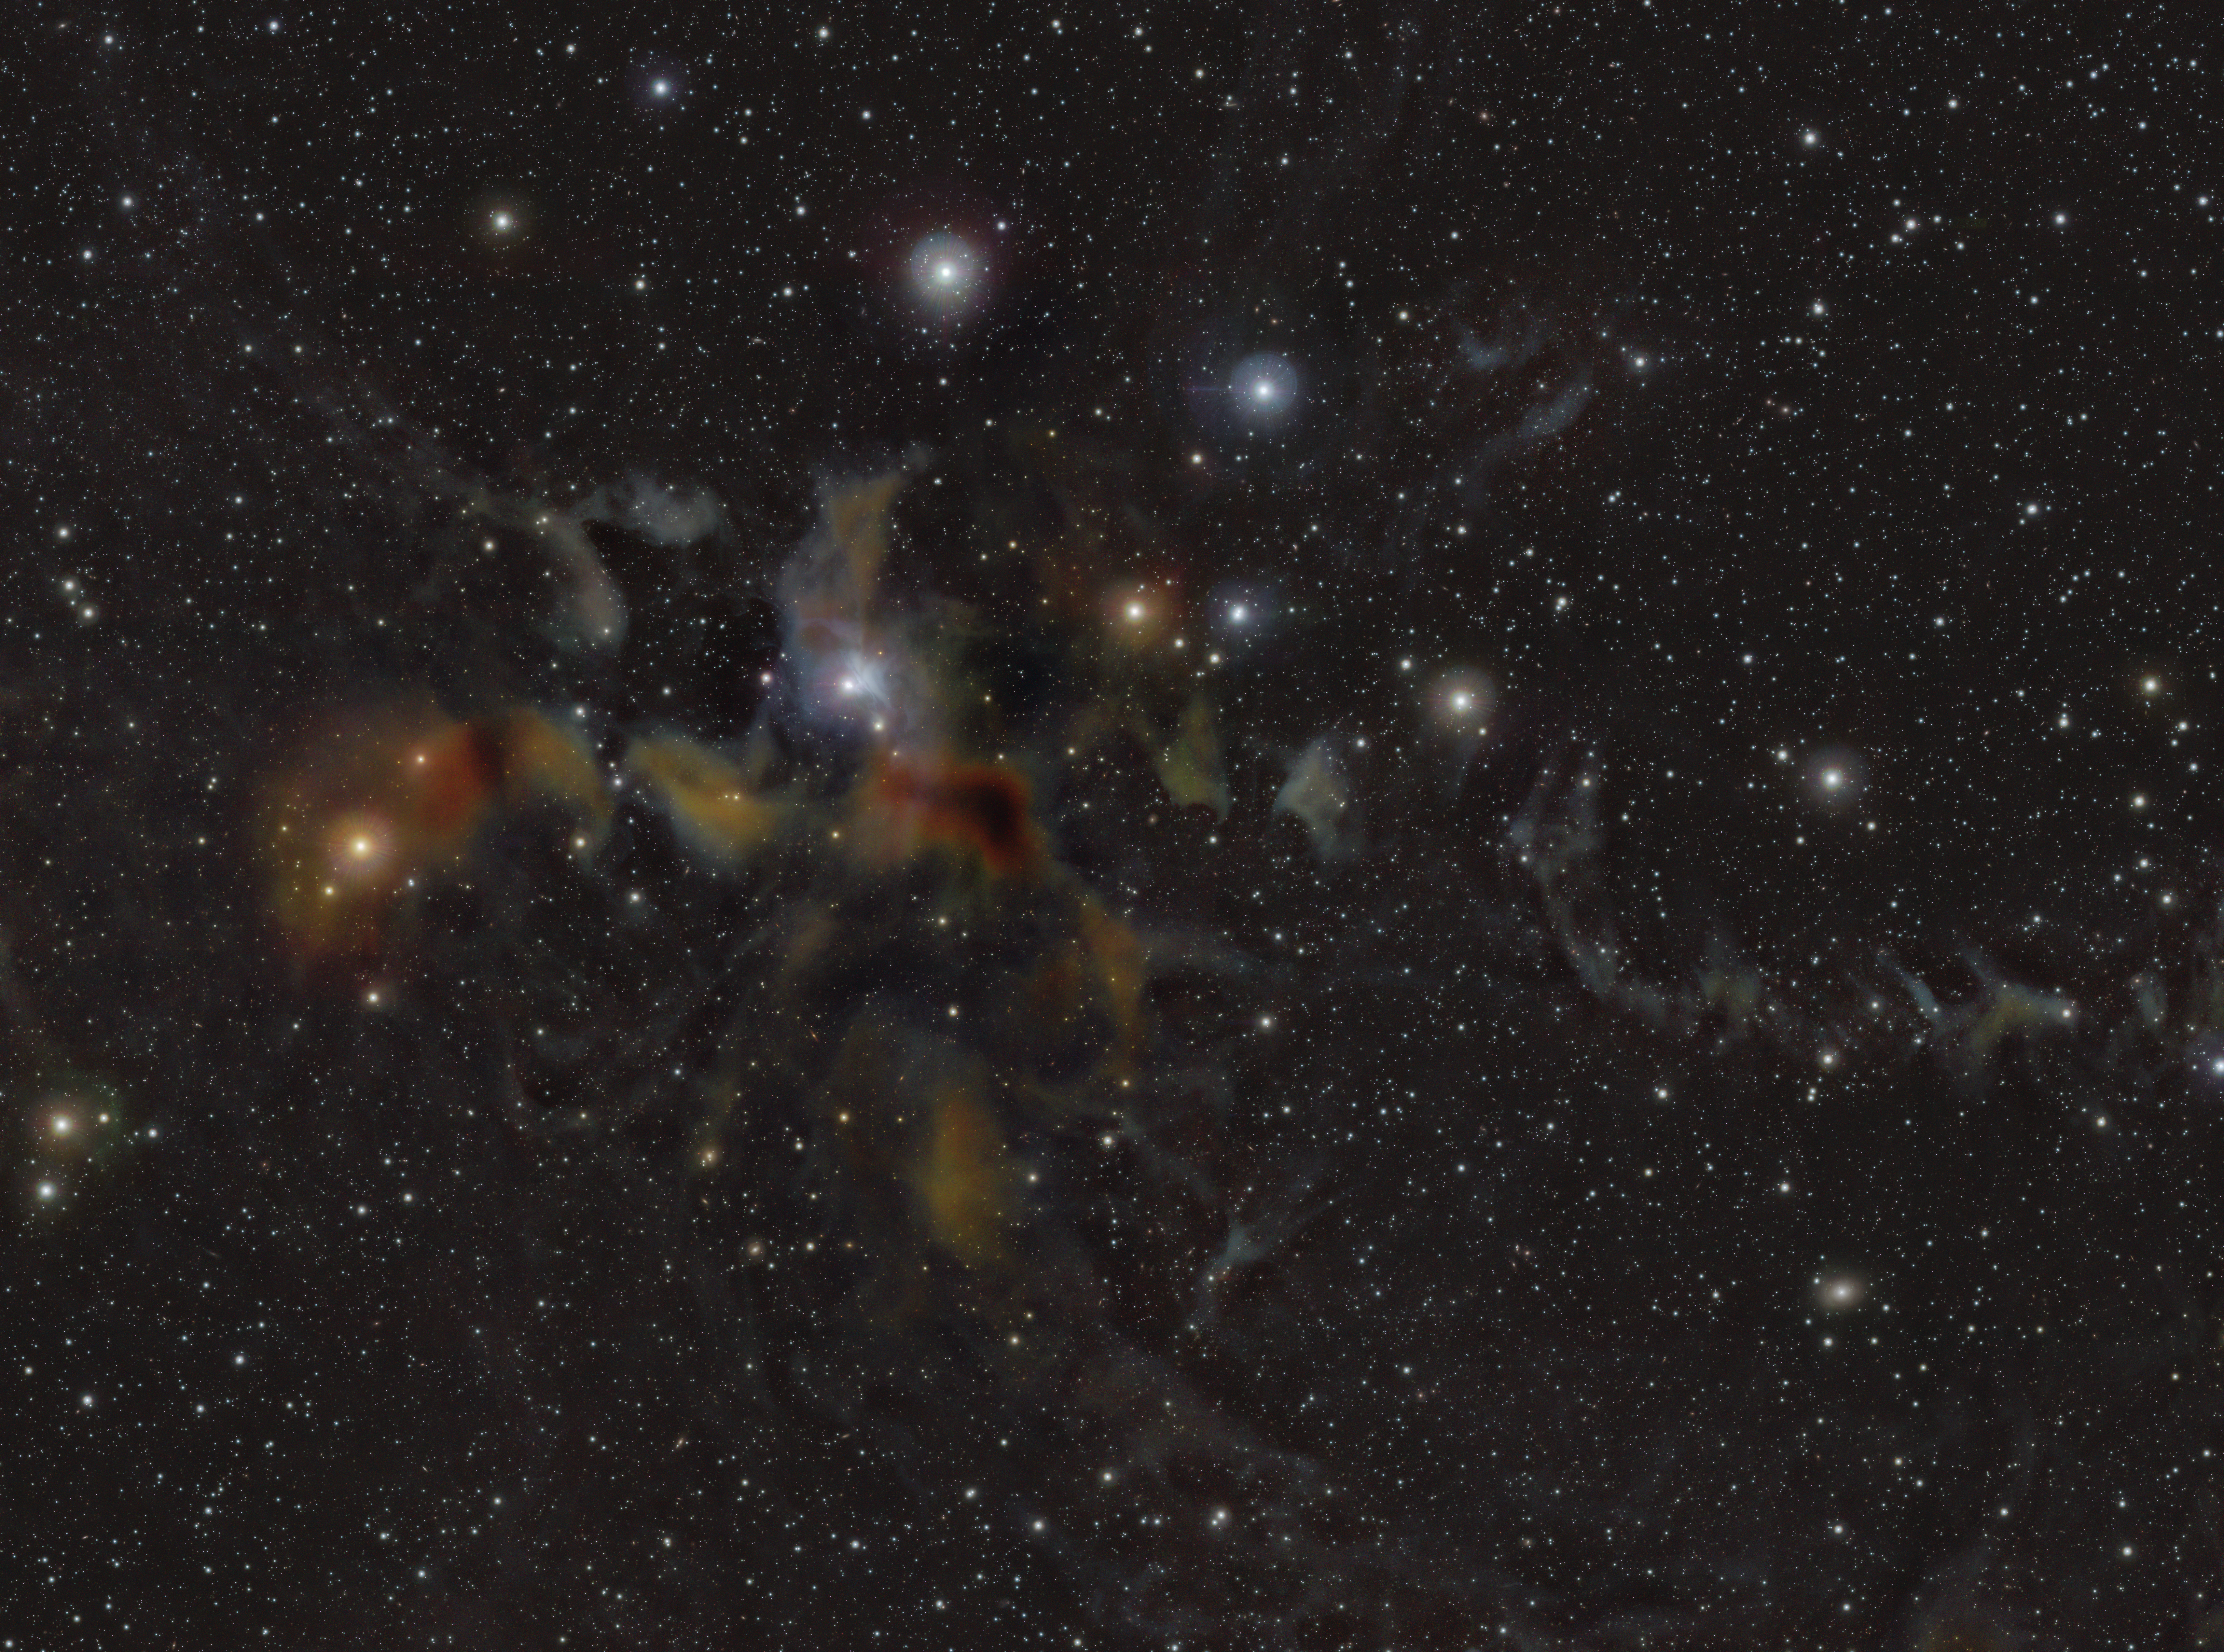

An infrared view of the Lupus 2 region

This image shows the region Lupus 2. New stars are born in the colourful clouds of gas and dust seen here. The infrared observations underlying this image reveal new details in the star-forming regions that are usually obscured by the clouds of dust. The image was produced with data collected by the VIRCAM instrument, which is attached to the VISTA telescope at ESO’s Paranal Observatory in Chile. The observations were done as part of the VISIONS survey, which will allow astronomers to better understand how stars form in these dust-enshrouded regions.

Credit: ESO/Meingast et al.